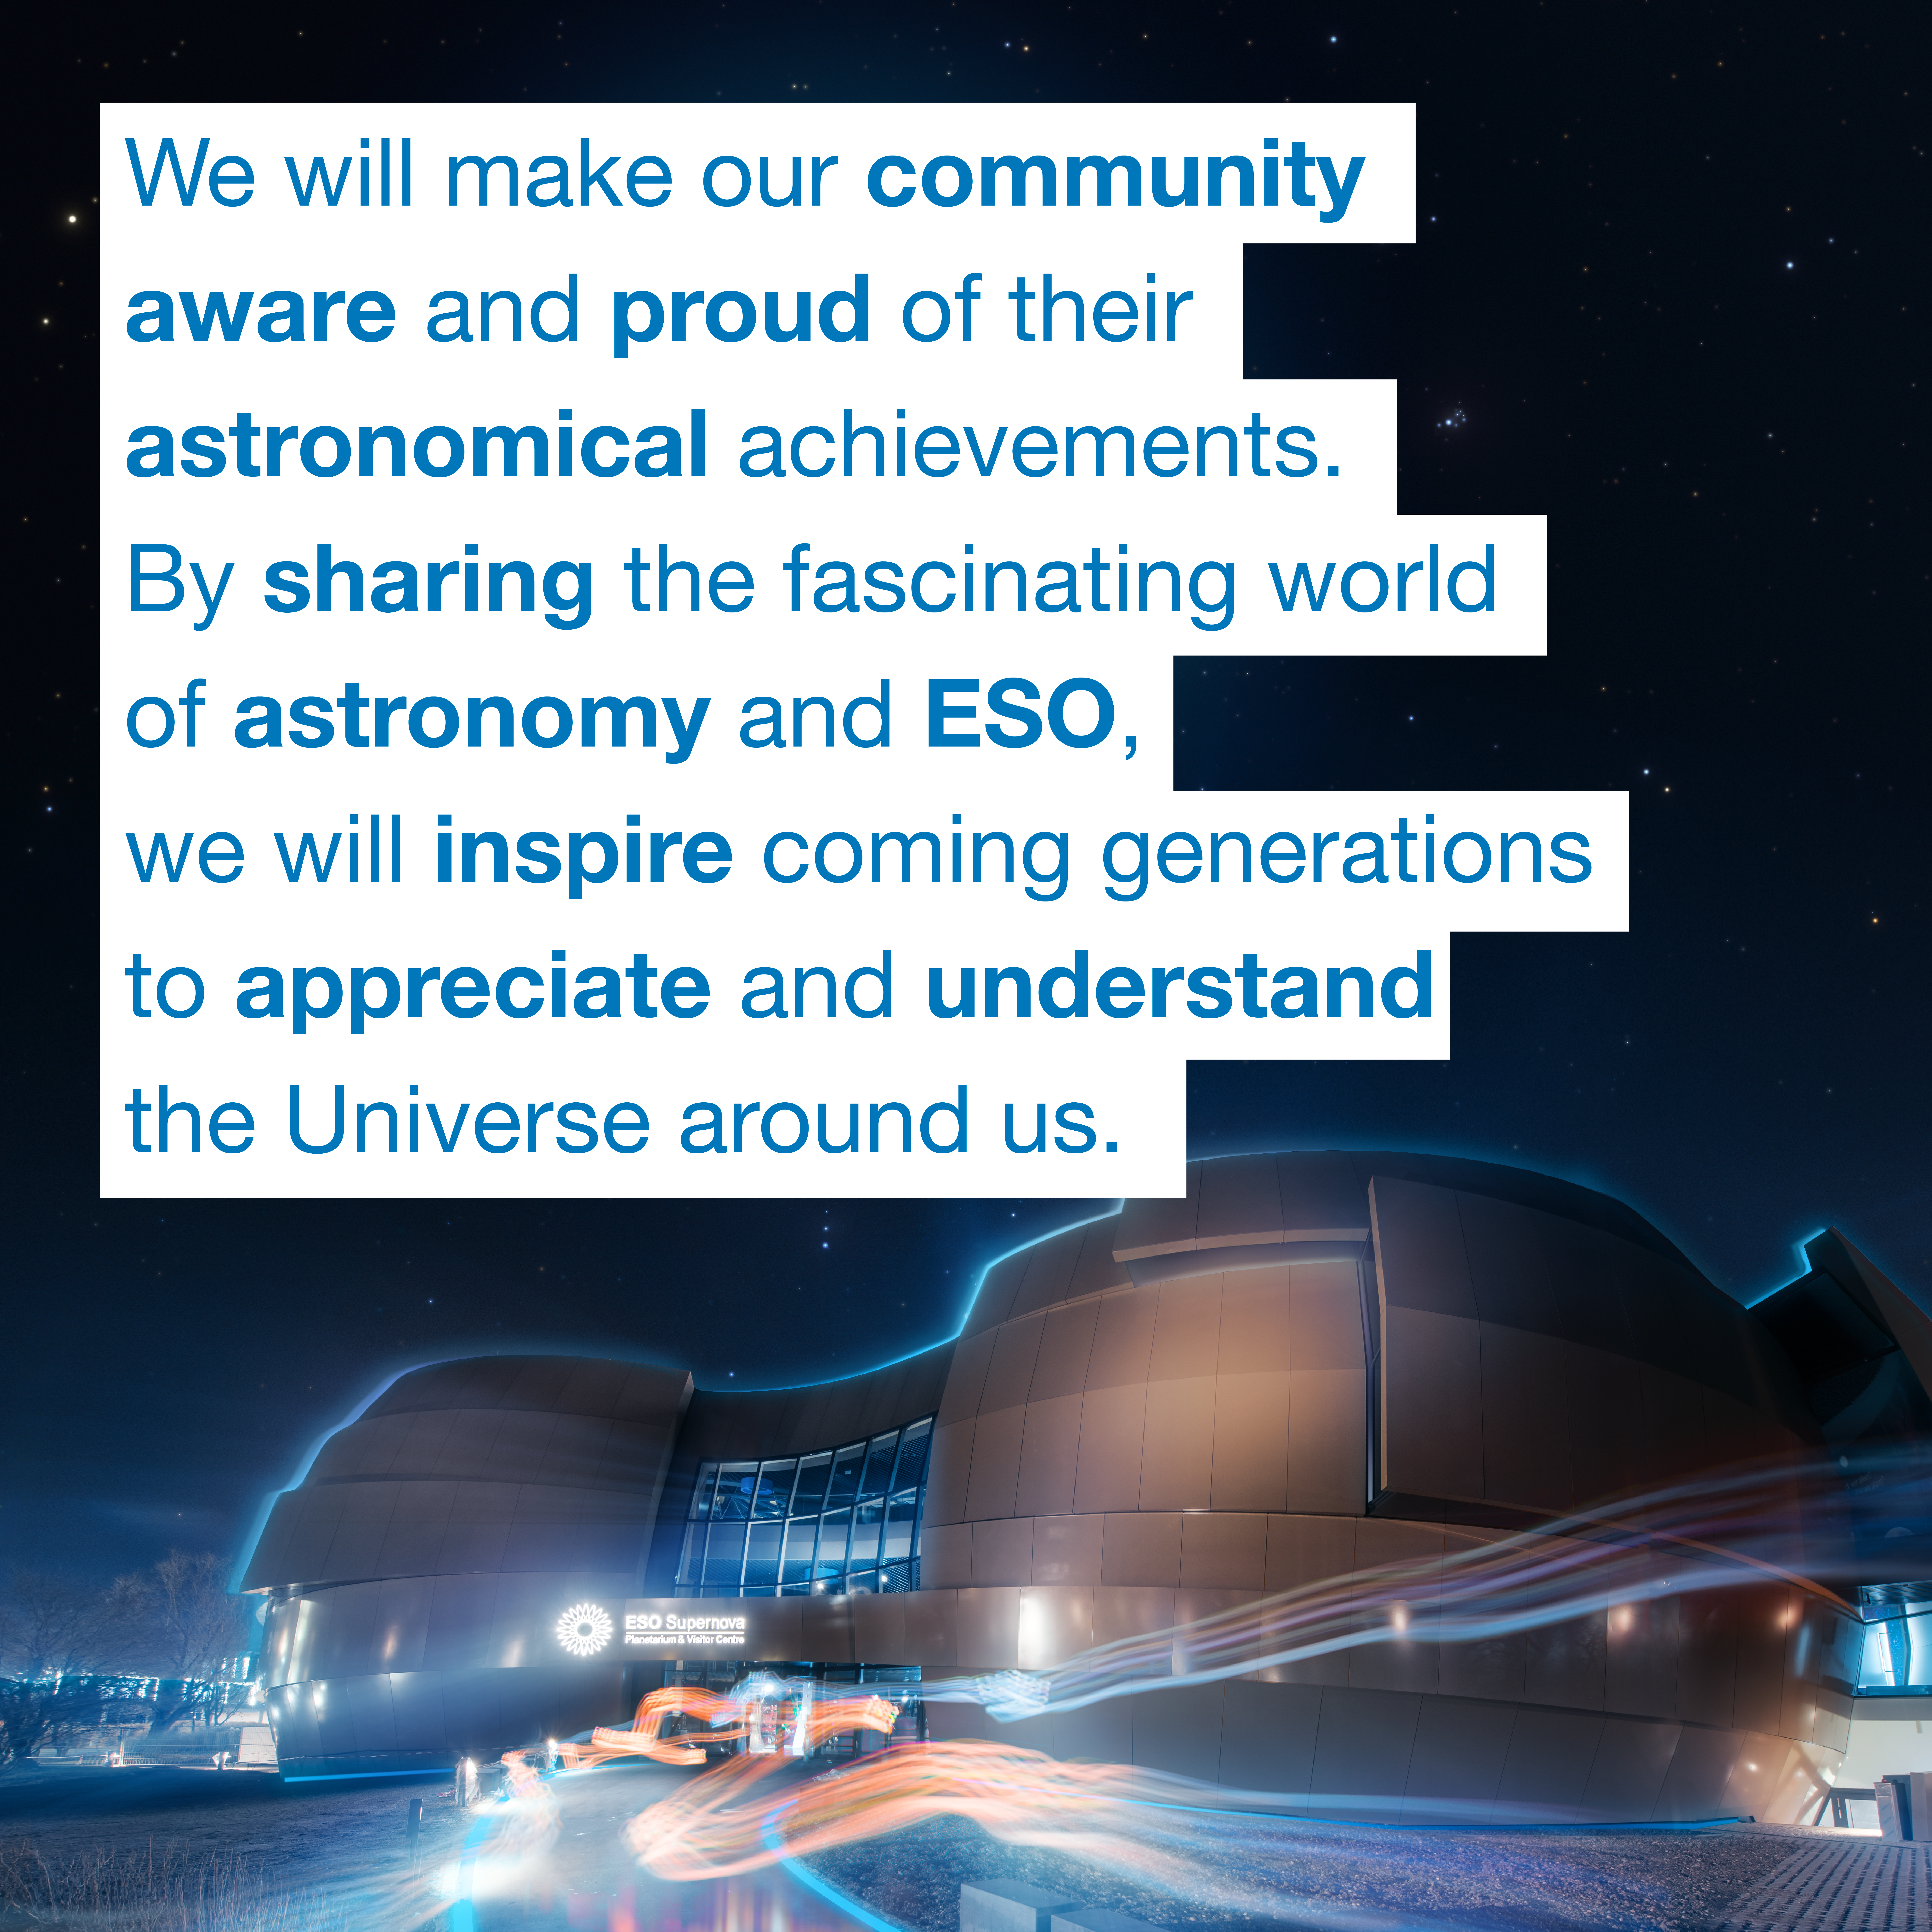

The ESO Supernova vision

The ESO Supernova Planetarium & Visitor Centre Vision reads:

"We will make our community aware and proud of their astronomical achievements. By sharing the fascinating world of astronomy and ESO, we will inspire coming generations to appreciate and understand the Universe around us."

Credit: ESO